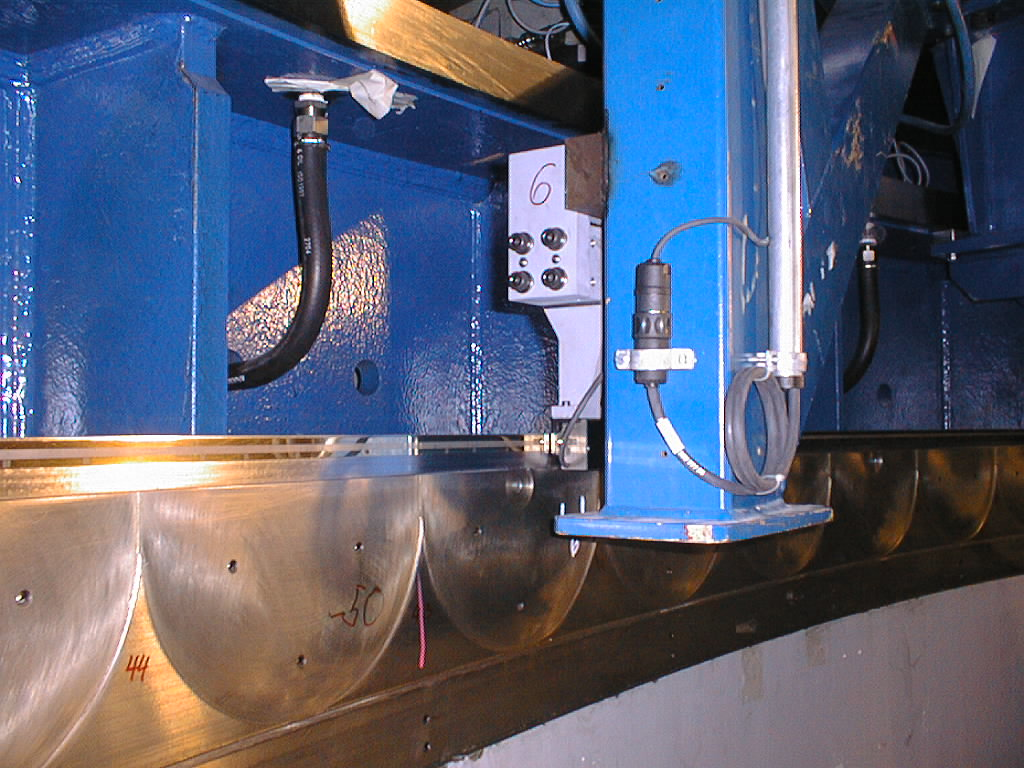

Close-up of the azimuthal encoder on UT1

Close-up of the azimuthal encoder on UT1. The encoder strip and one of the reading heads. The total length of the strip is nearly 22 metres. (Photo obtained on February 1, 1998).

Credit: ESO